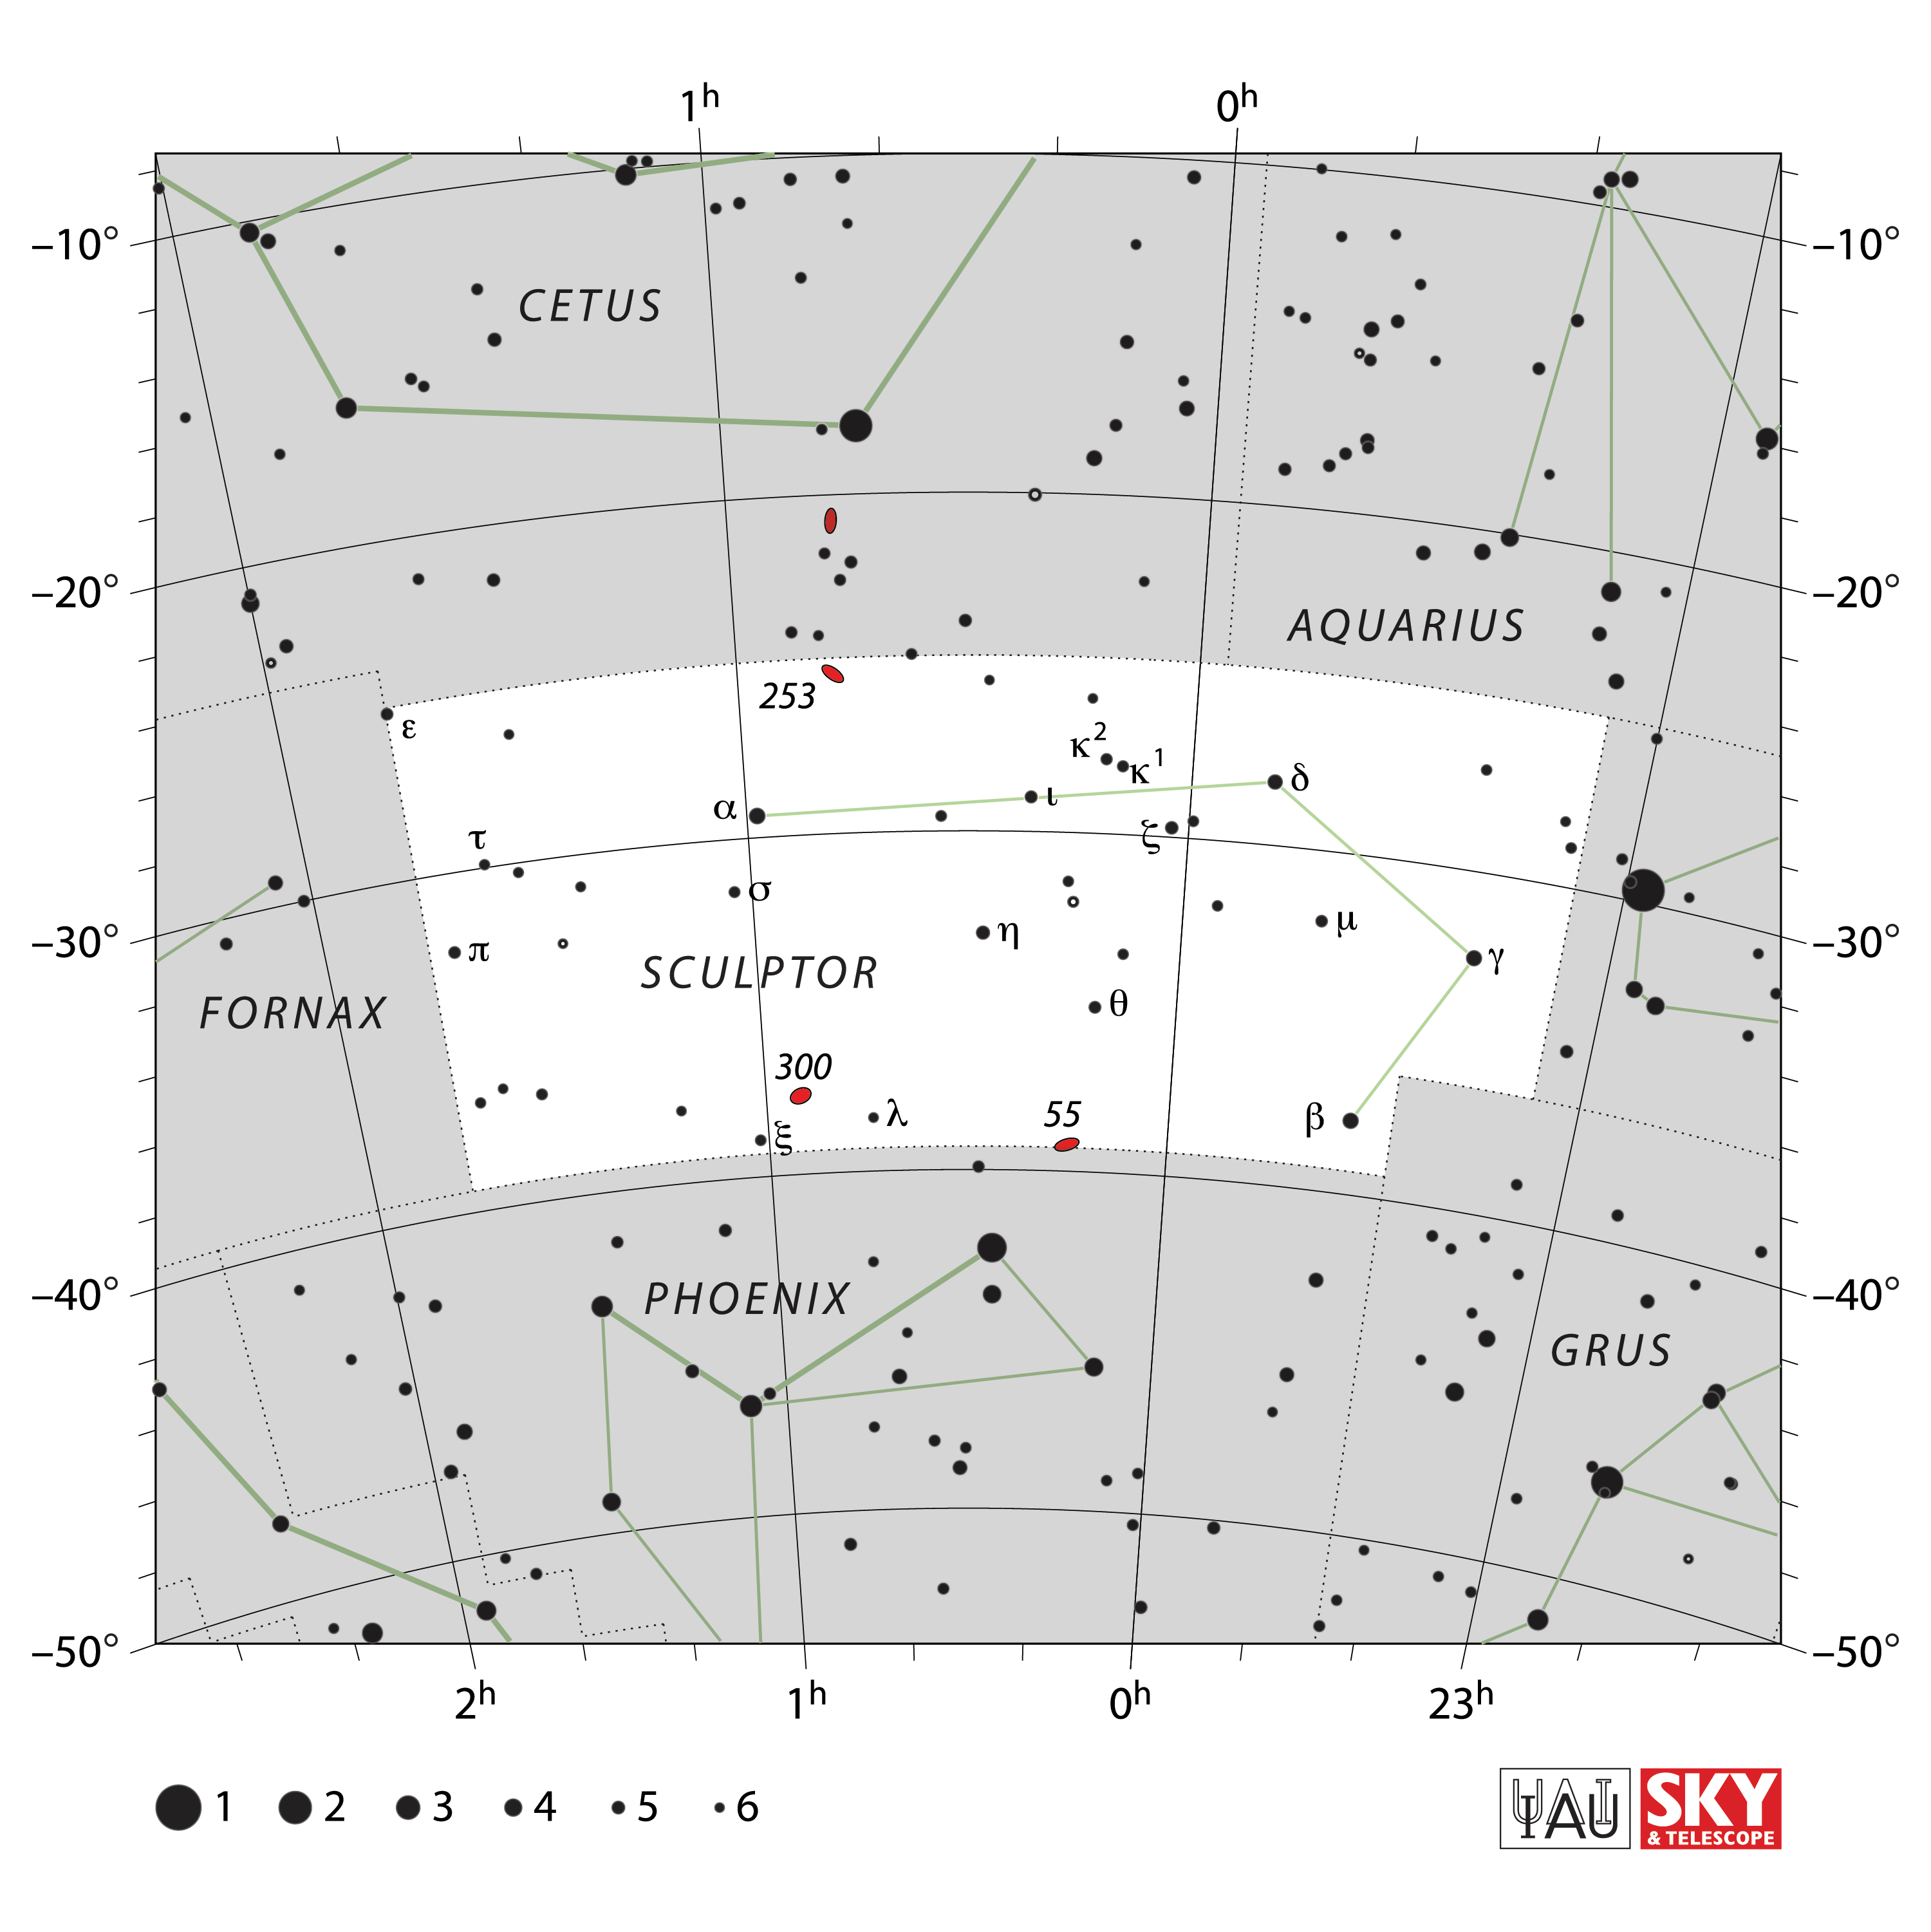

Sculptor

Credit: IAU and Sky & Telescope